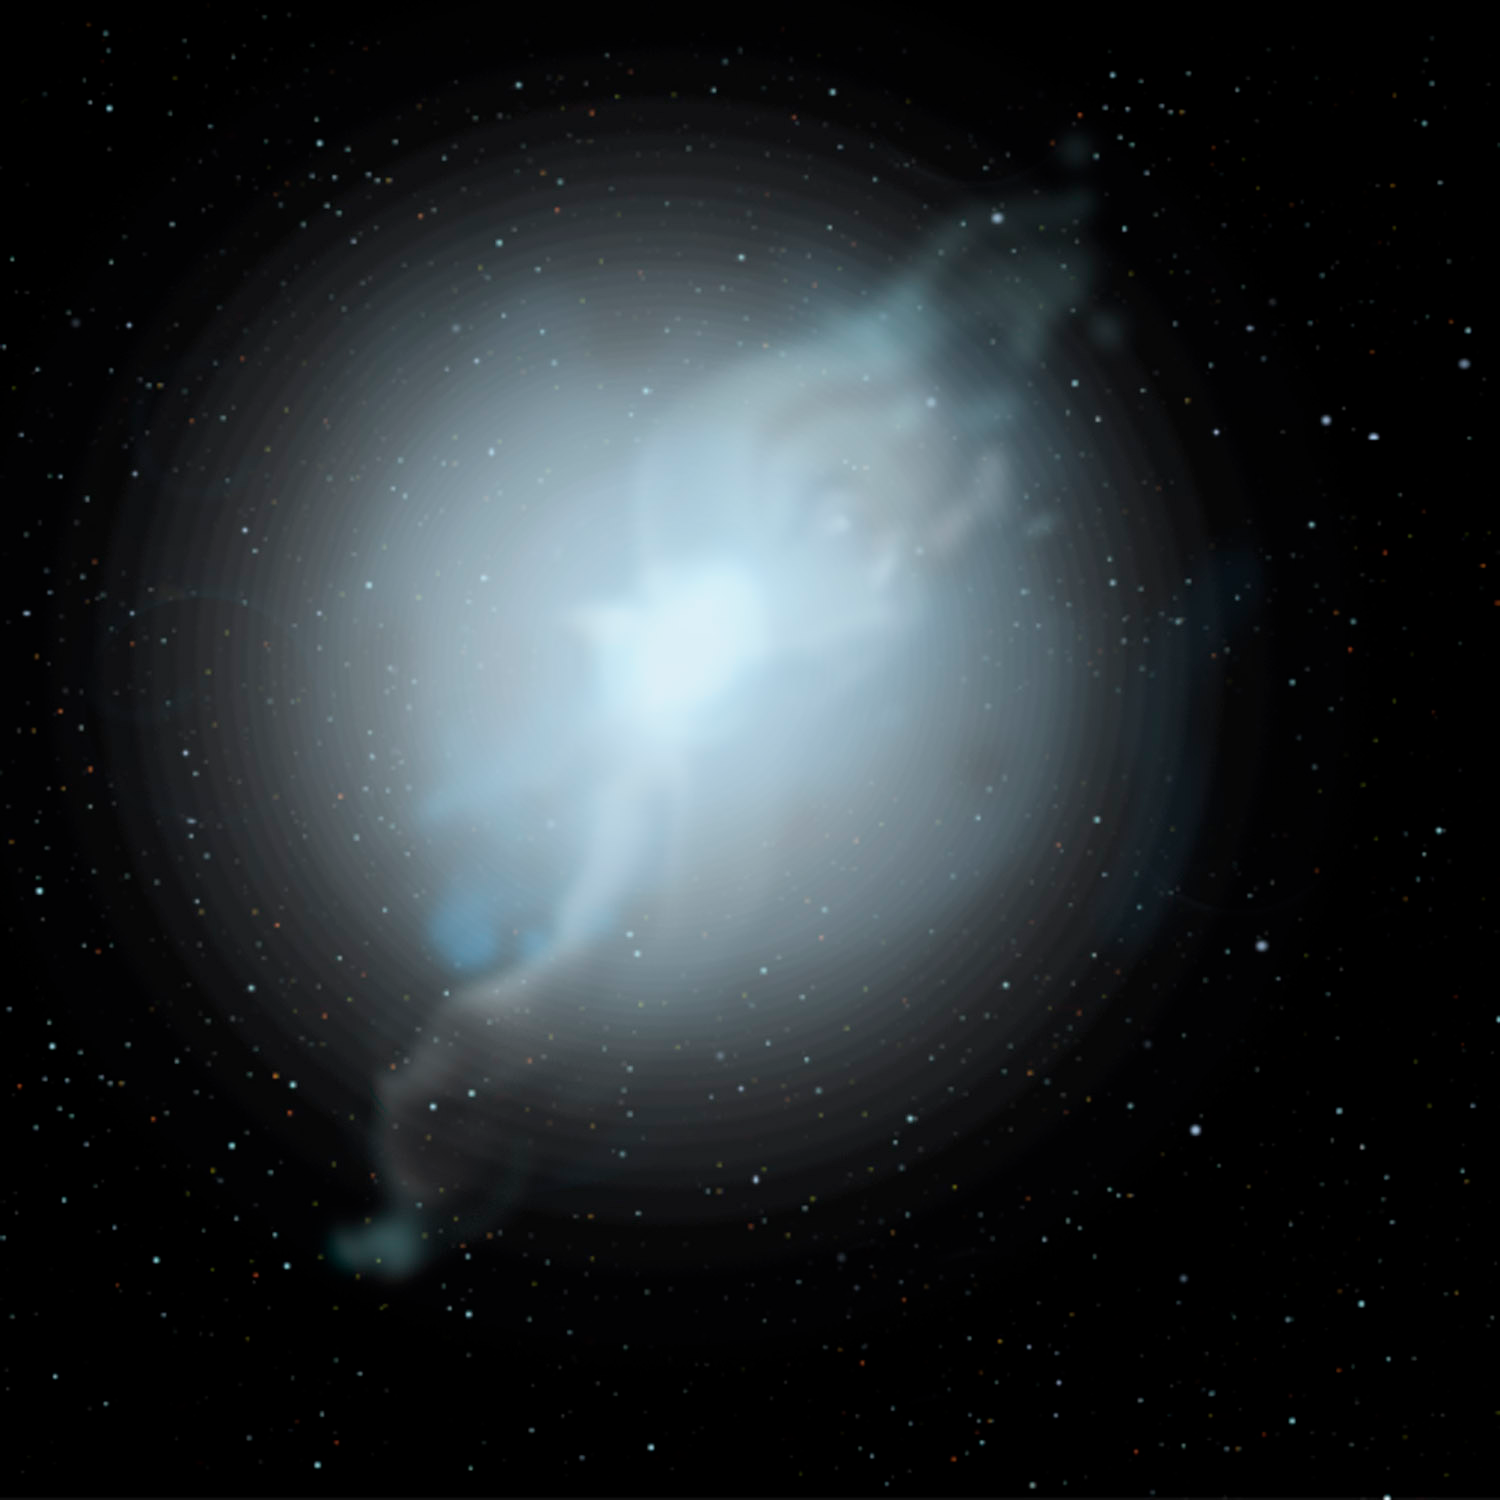

Some Rare Abnormal Stars may have White Dwarf Parents to Blame

Credit: Jon Lomberg